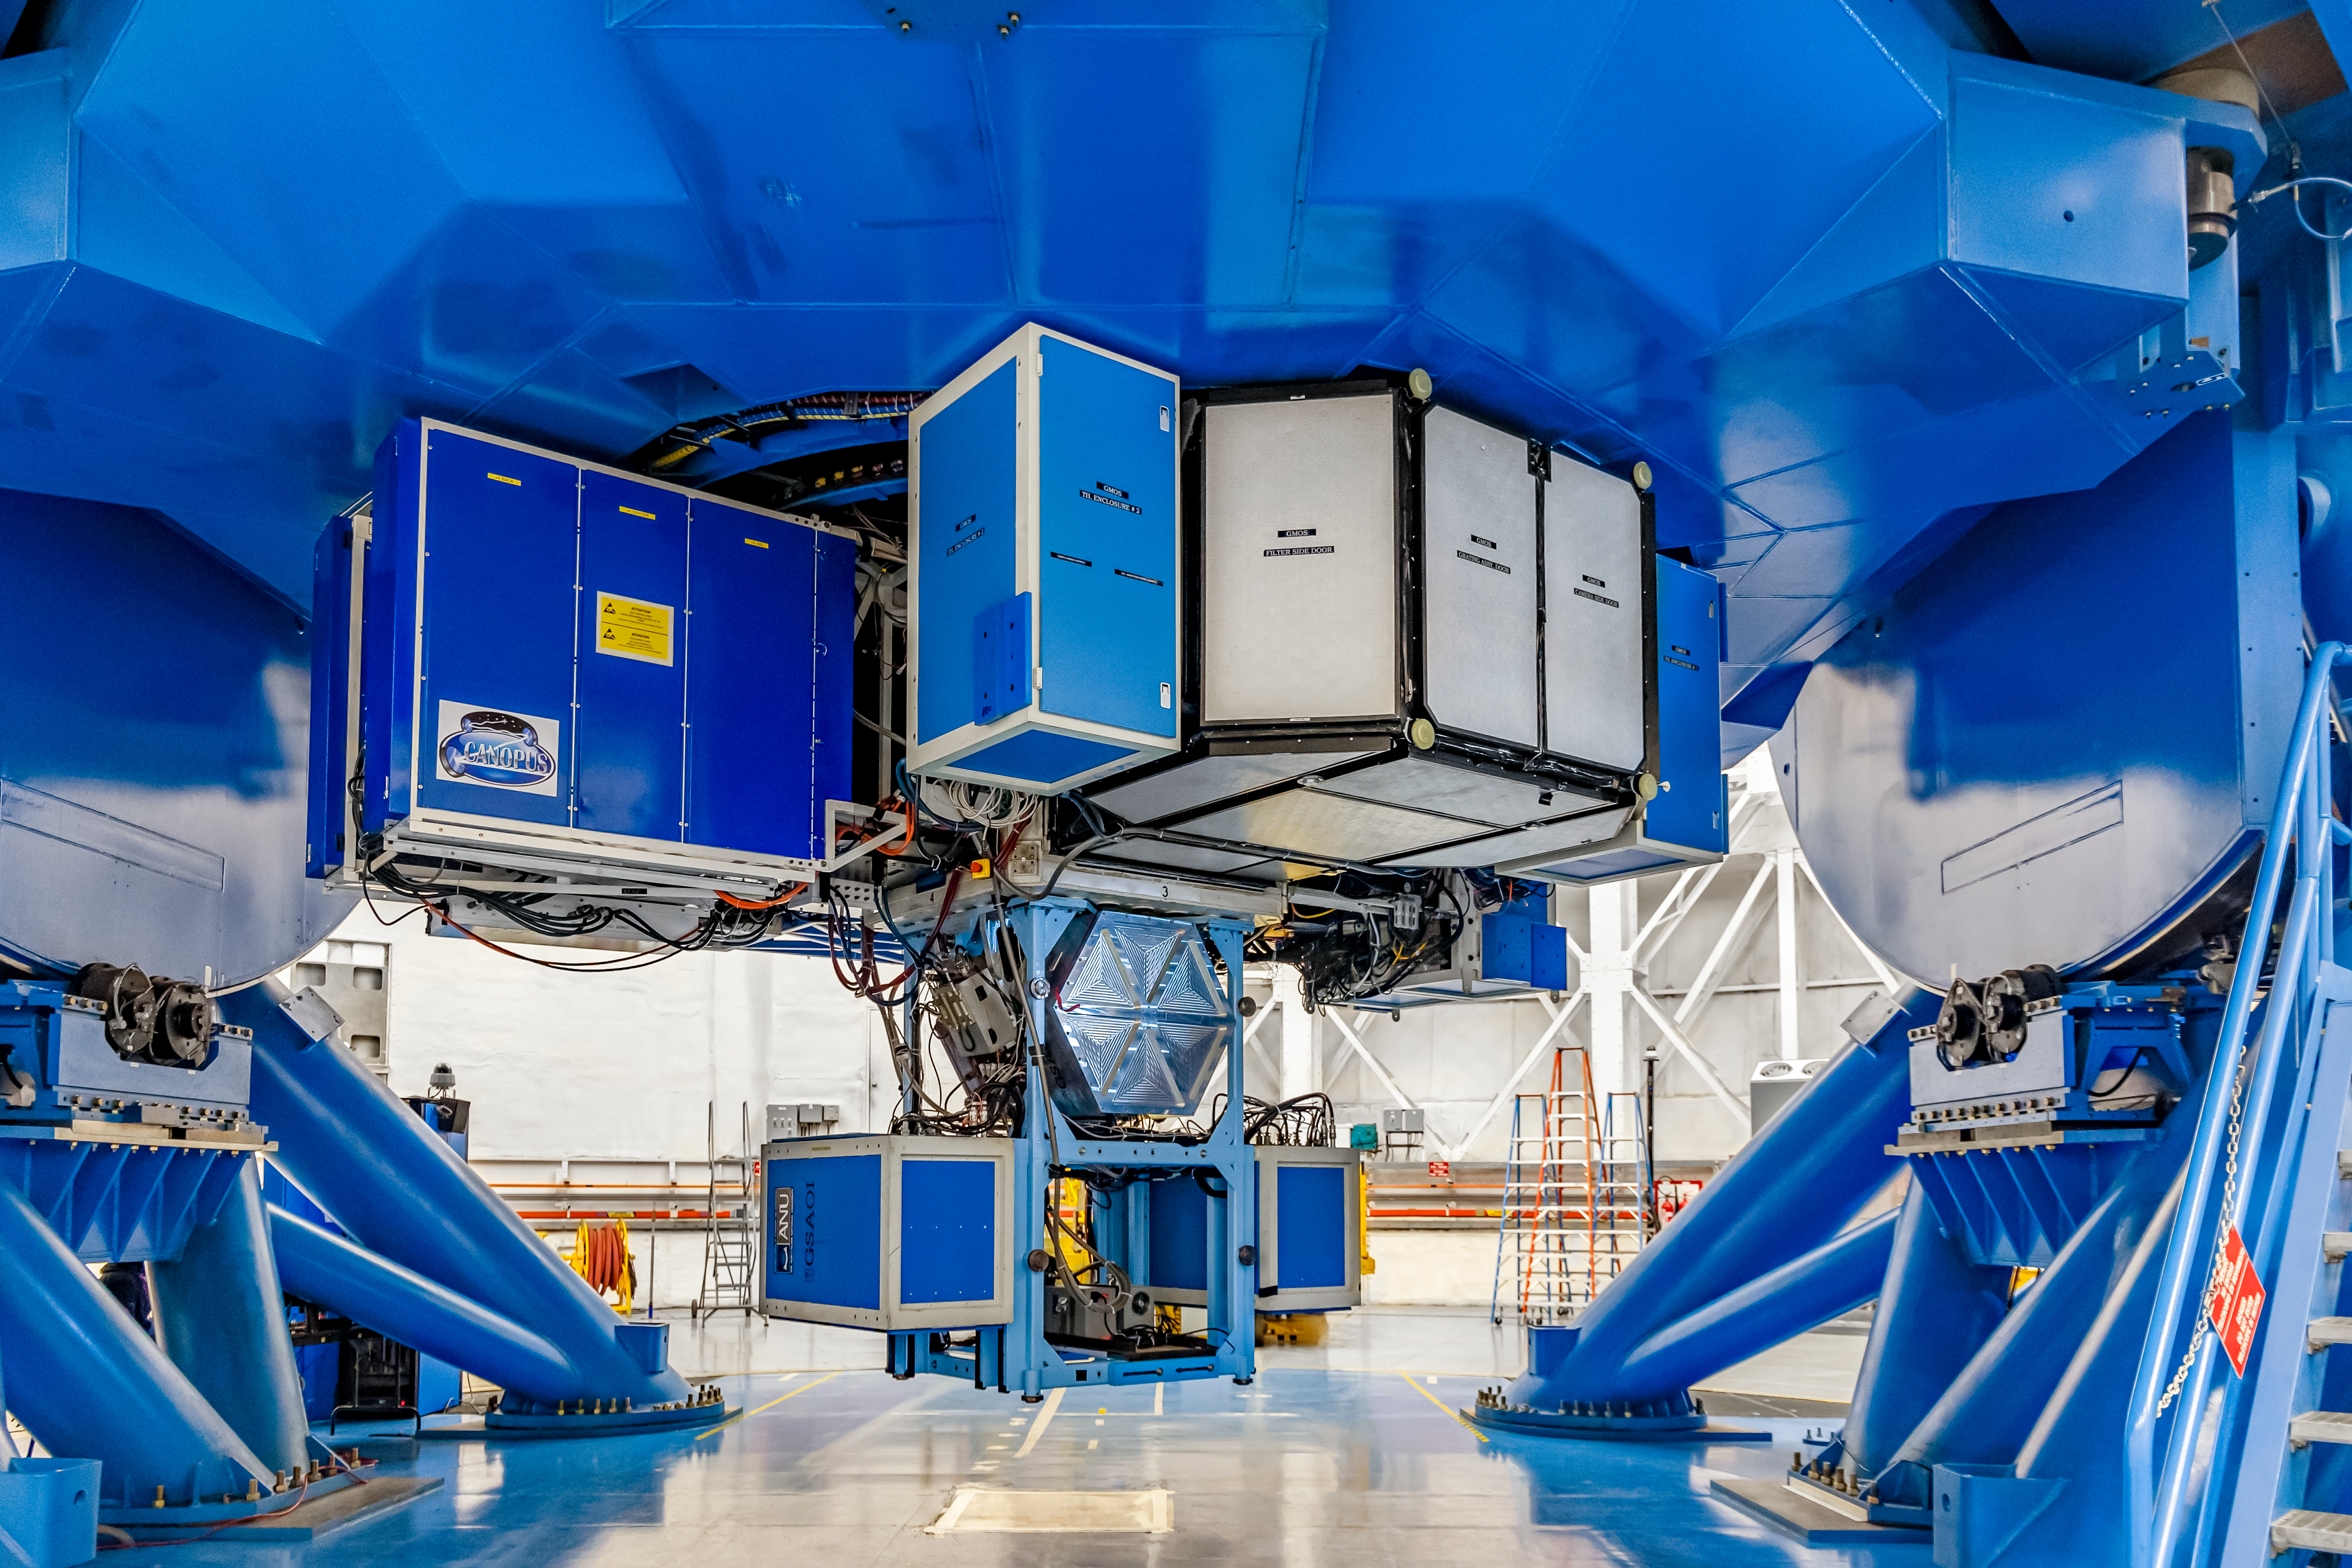

Instruments on Gemini South

Mounted on Gemini South are the following instruments from left to right: CANOPUS, Gemini South Adaptive Optics Imager (GSAOI), and Gemini Multi-Object Spectrographs (GMOS).

Credit: CTIO/NOIRLab/NSF/AURA/D. Munizaga